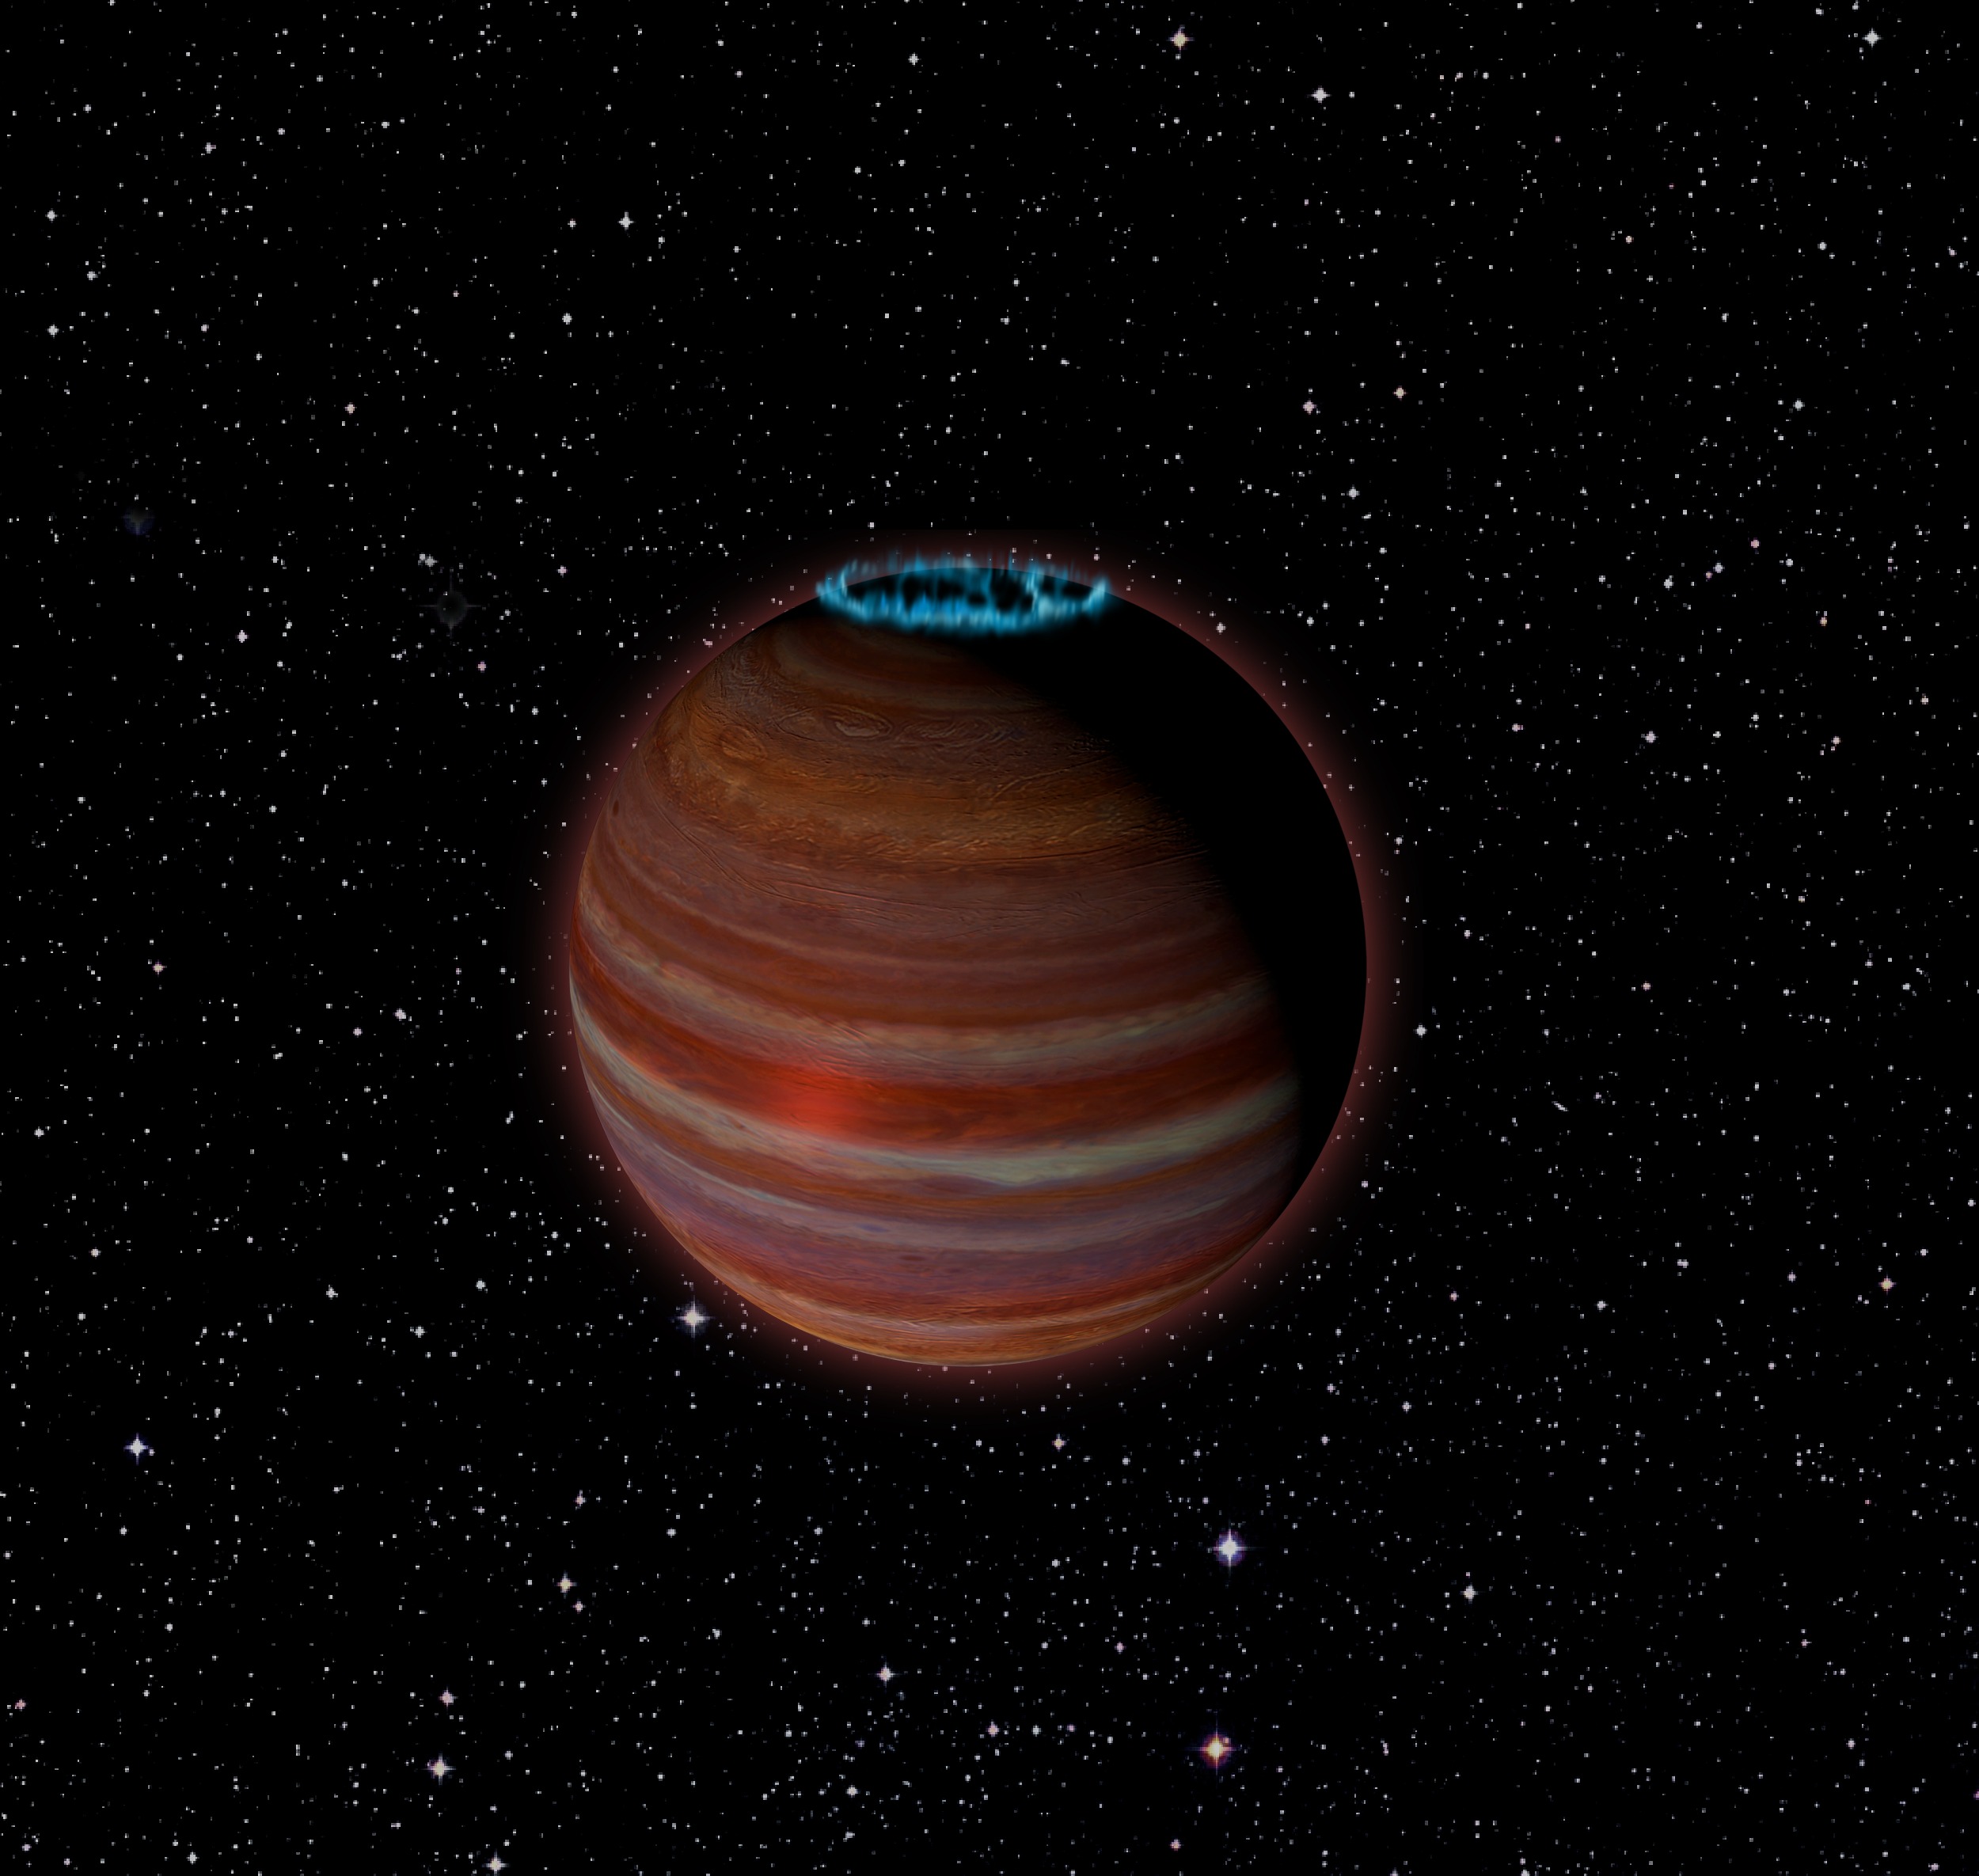

The Boundary Between Giant Planet and Brown Dwarf

Artist's conception of SIMP J01365663+0933473, an object with 12.7 times the mass of Jupiter, but a magnetic field 200 times more powerful than Jupiter's. This object is 20 light-years from Earth.

Credit: Chuck Carter, NRAO/AUI/NSF